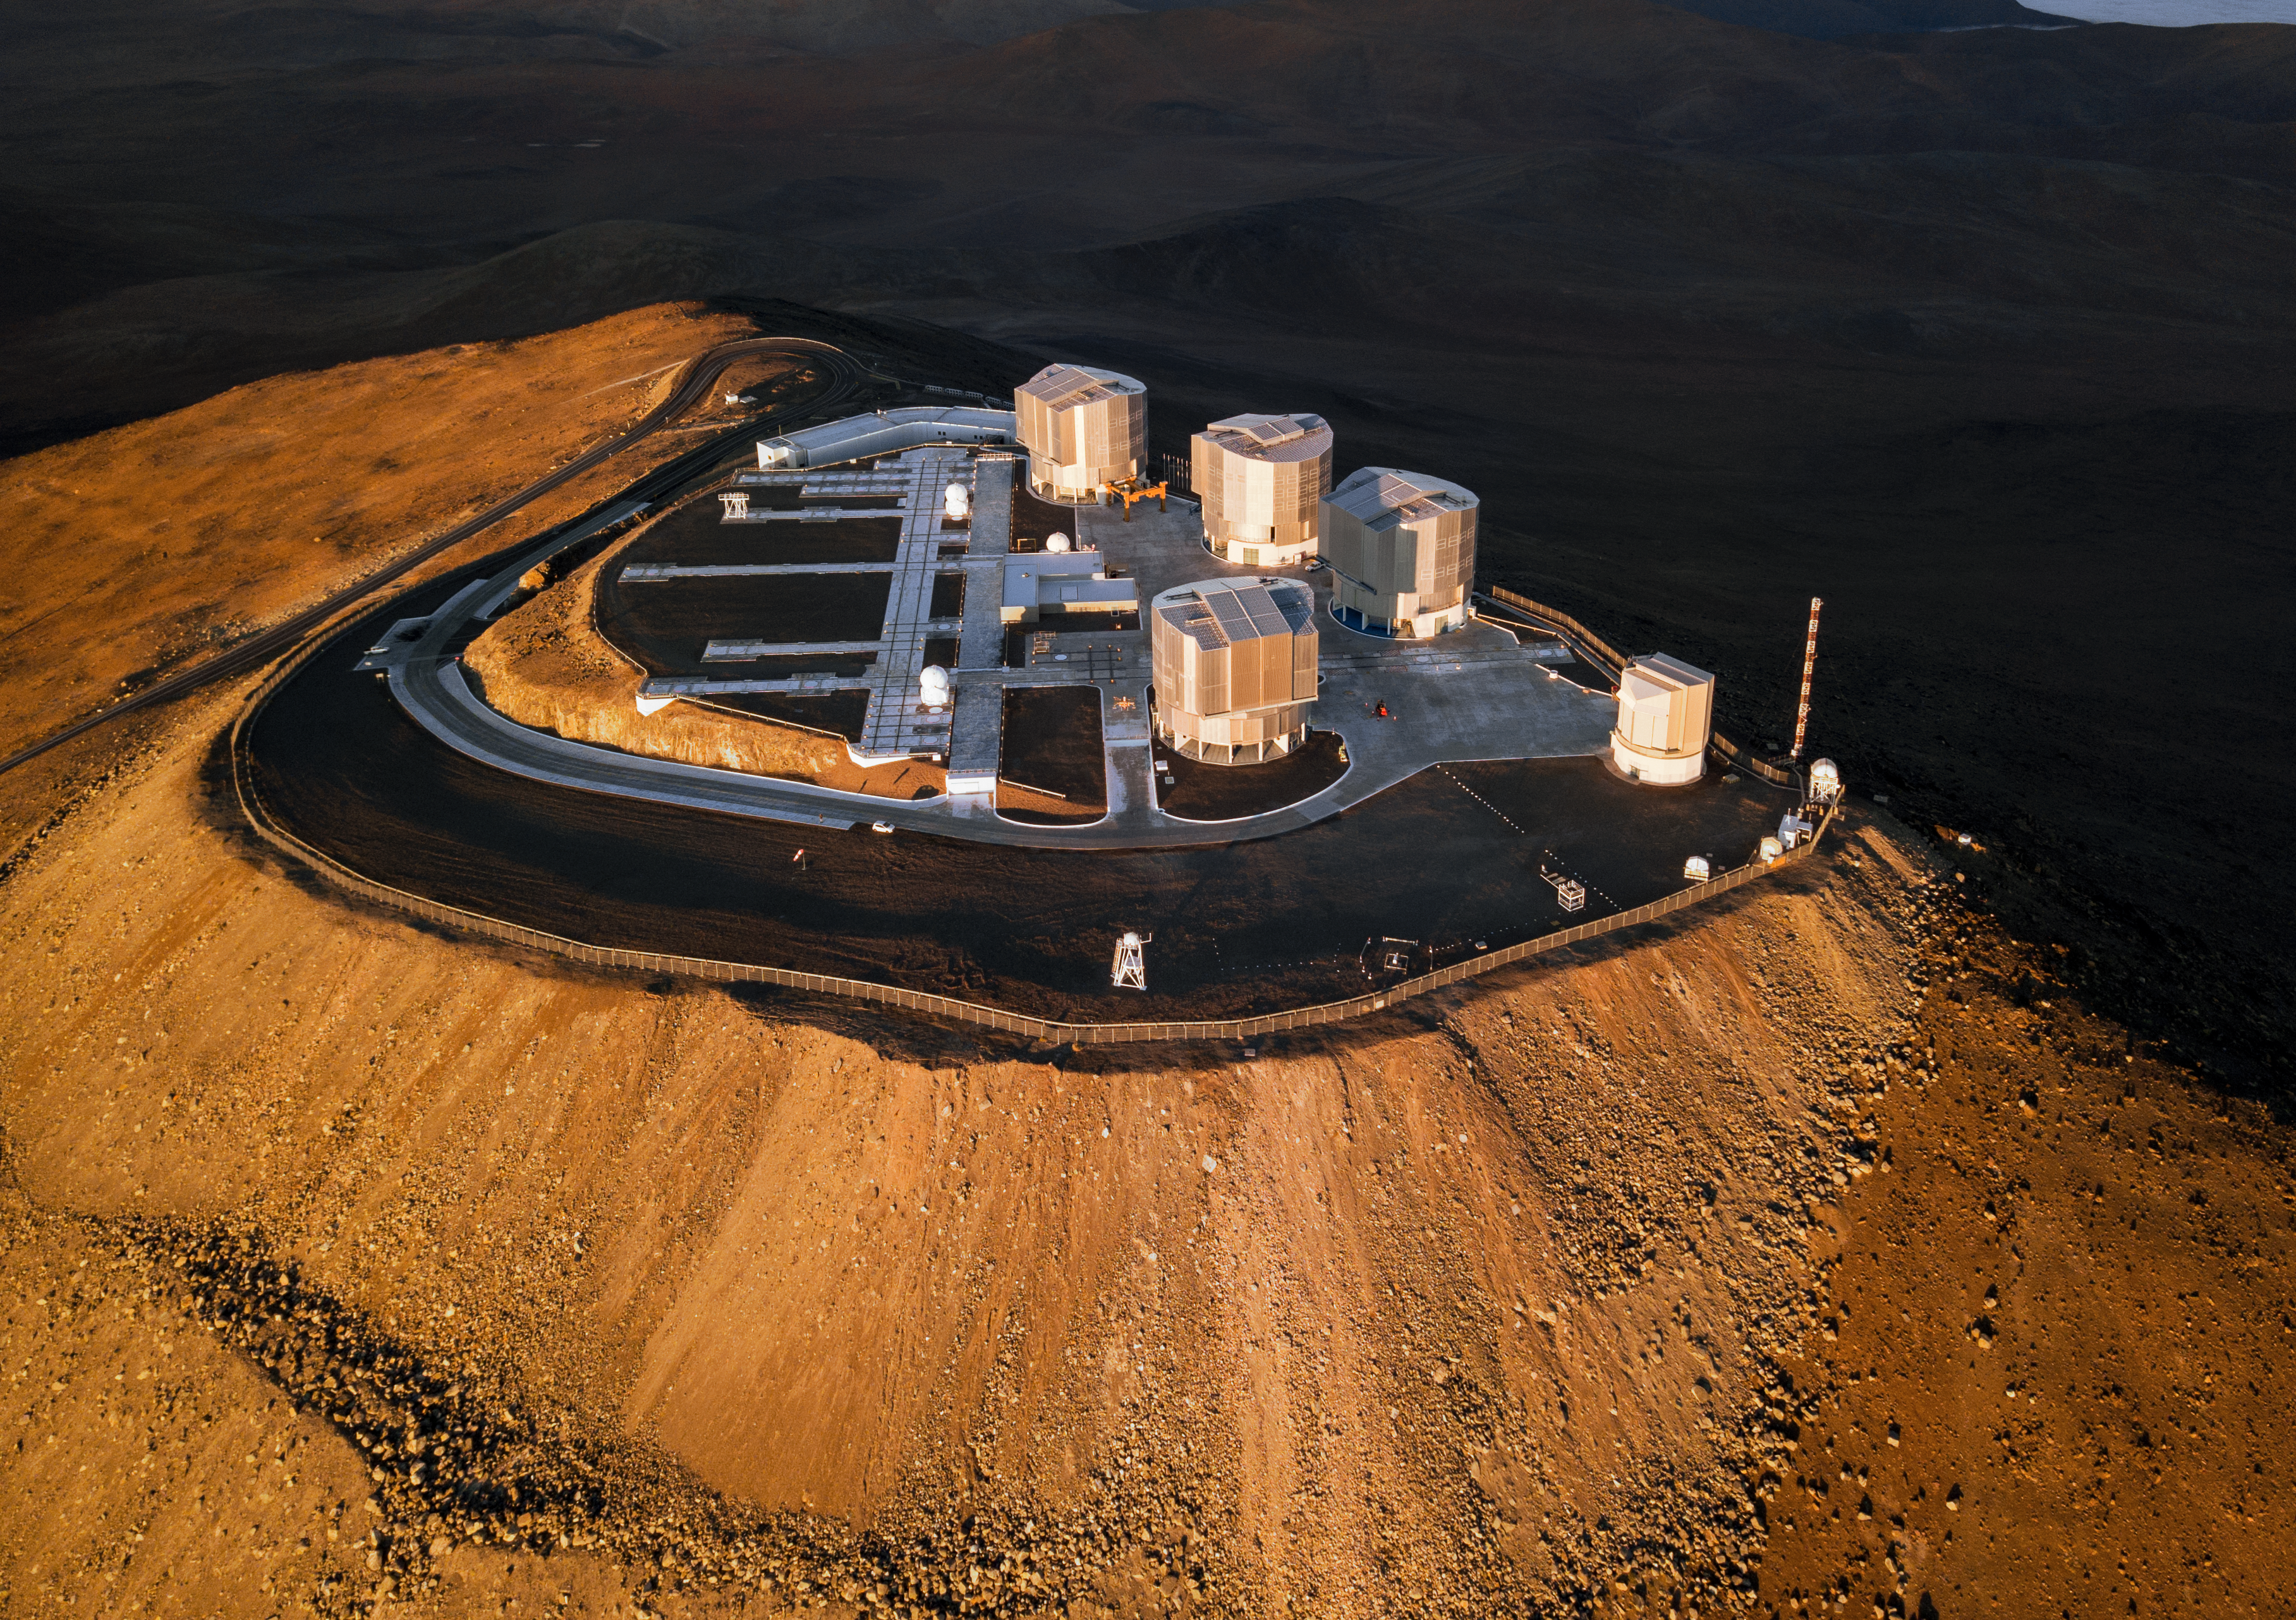

A sun-kissed VLT

The Very Large Telescope (VLT) bathes in the soft light of sunrise in this beautiful image, taken with a drone camera, and revealing the flattened peak of Cerro Paranal, Chile.

The four Unit Telescopes of ESO's flagship facility, named Antu, Kueyen, Melipal and Yepun can be seen glistening, and closed, as they shut down after another night observing the wonderful Chilean skies.

Credit: G. Hüdepohl (atacamaphoto.com)/ESO